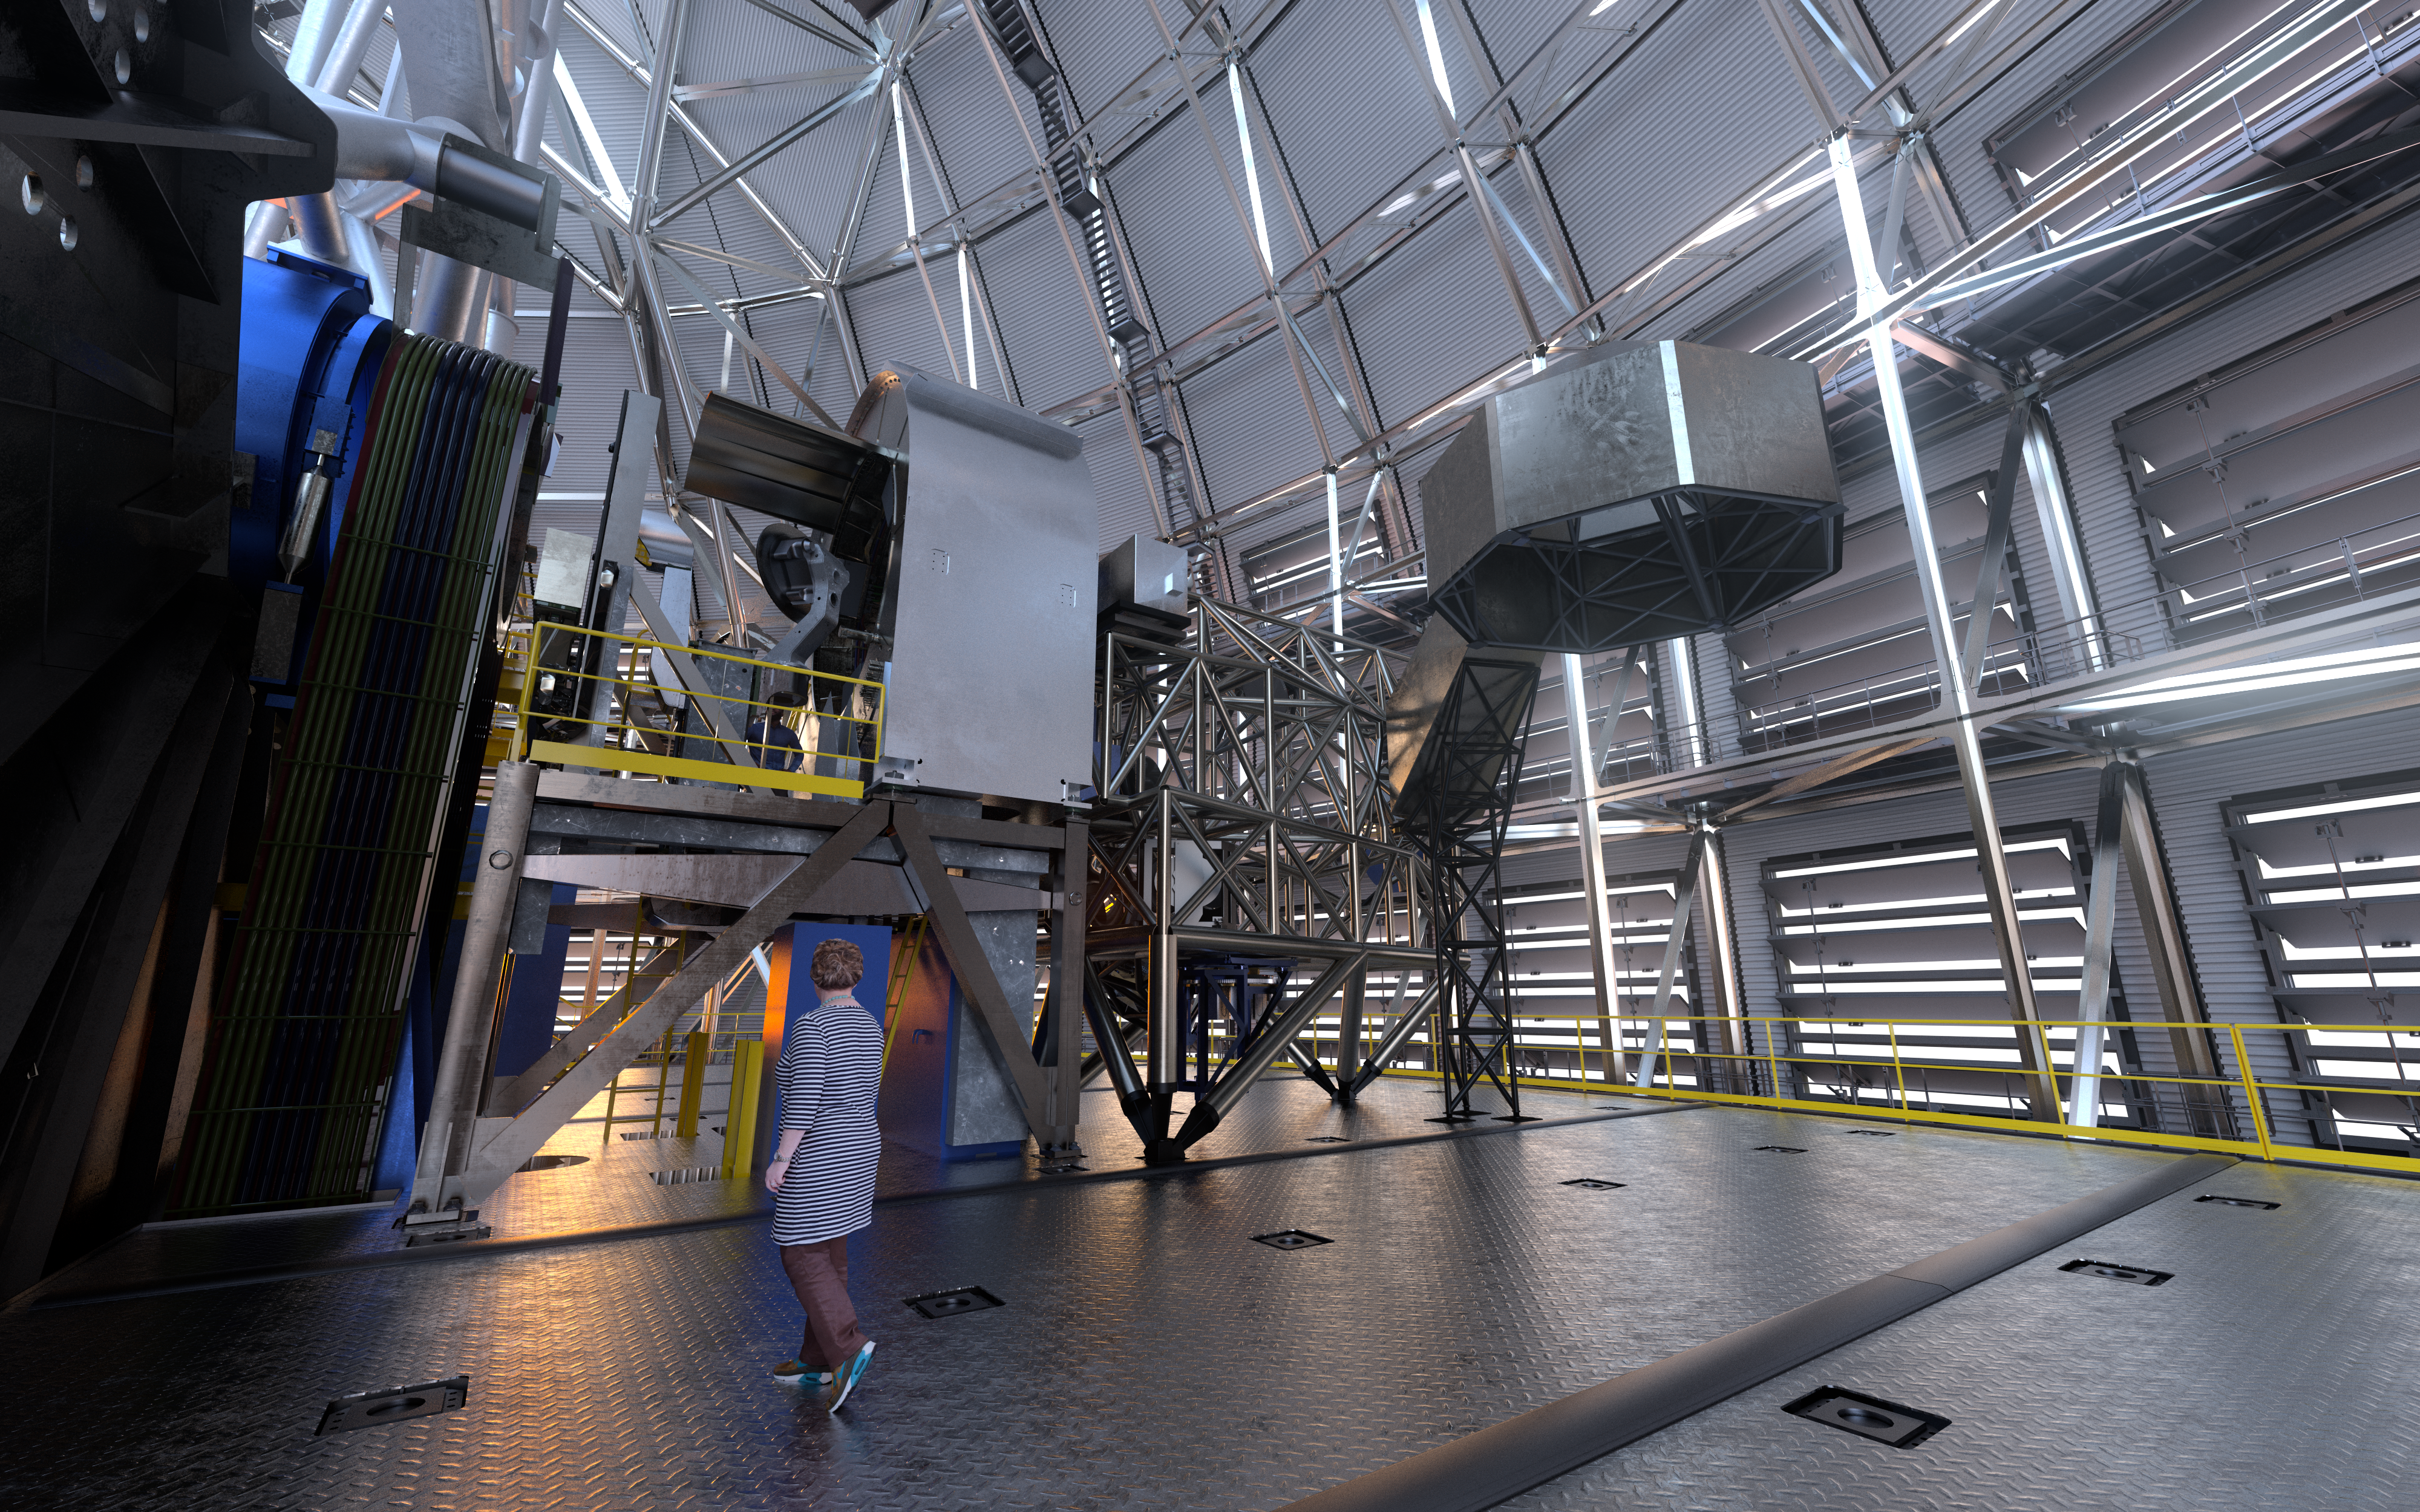

MORFEO (artist's impression)

As a first-generation instrument of the ESO Extremely Large Telescope, MORFEO (Multiconjugate adaptive Optics Relay For ELT Observations) will help compensate for the distortion of light caused by turbulence in the Earth’s atmosphere which makes astronomical images blurry. MORFEO will not make observations itself; rather, it will enable other instruments, such as MICADO in the first instance, to take exceptional images.

Credit: ESO